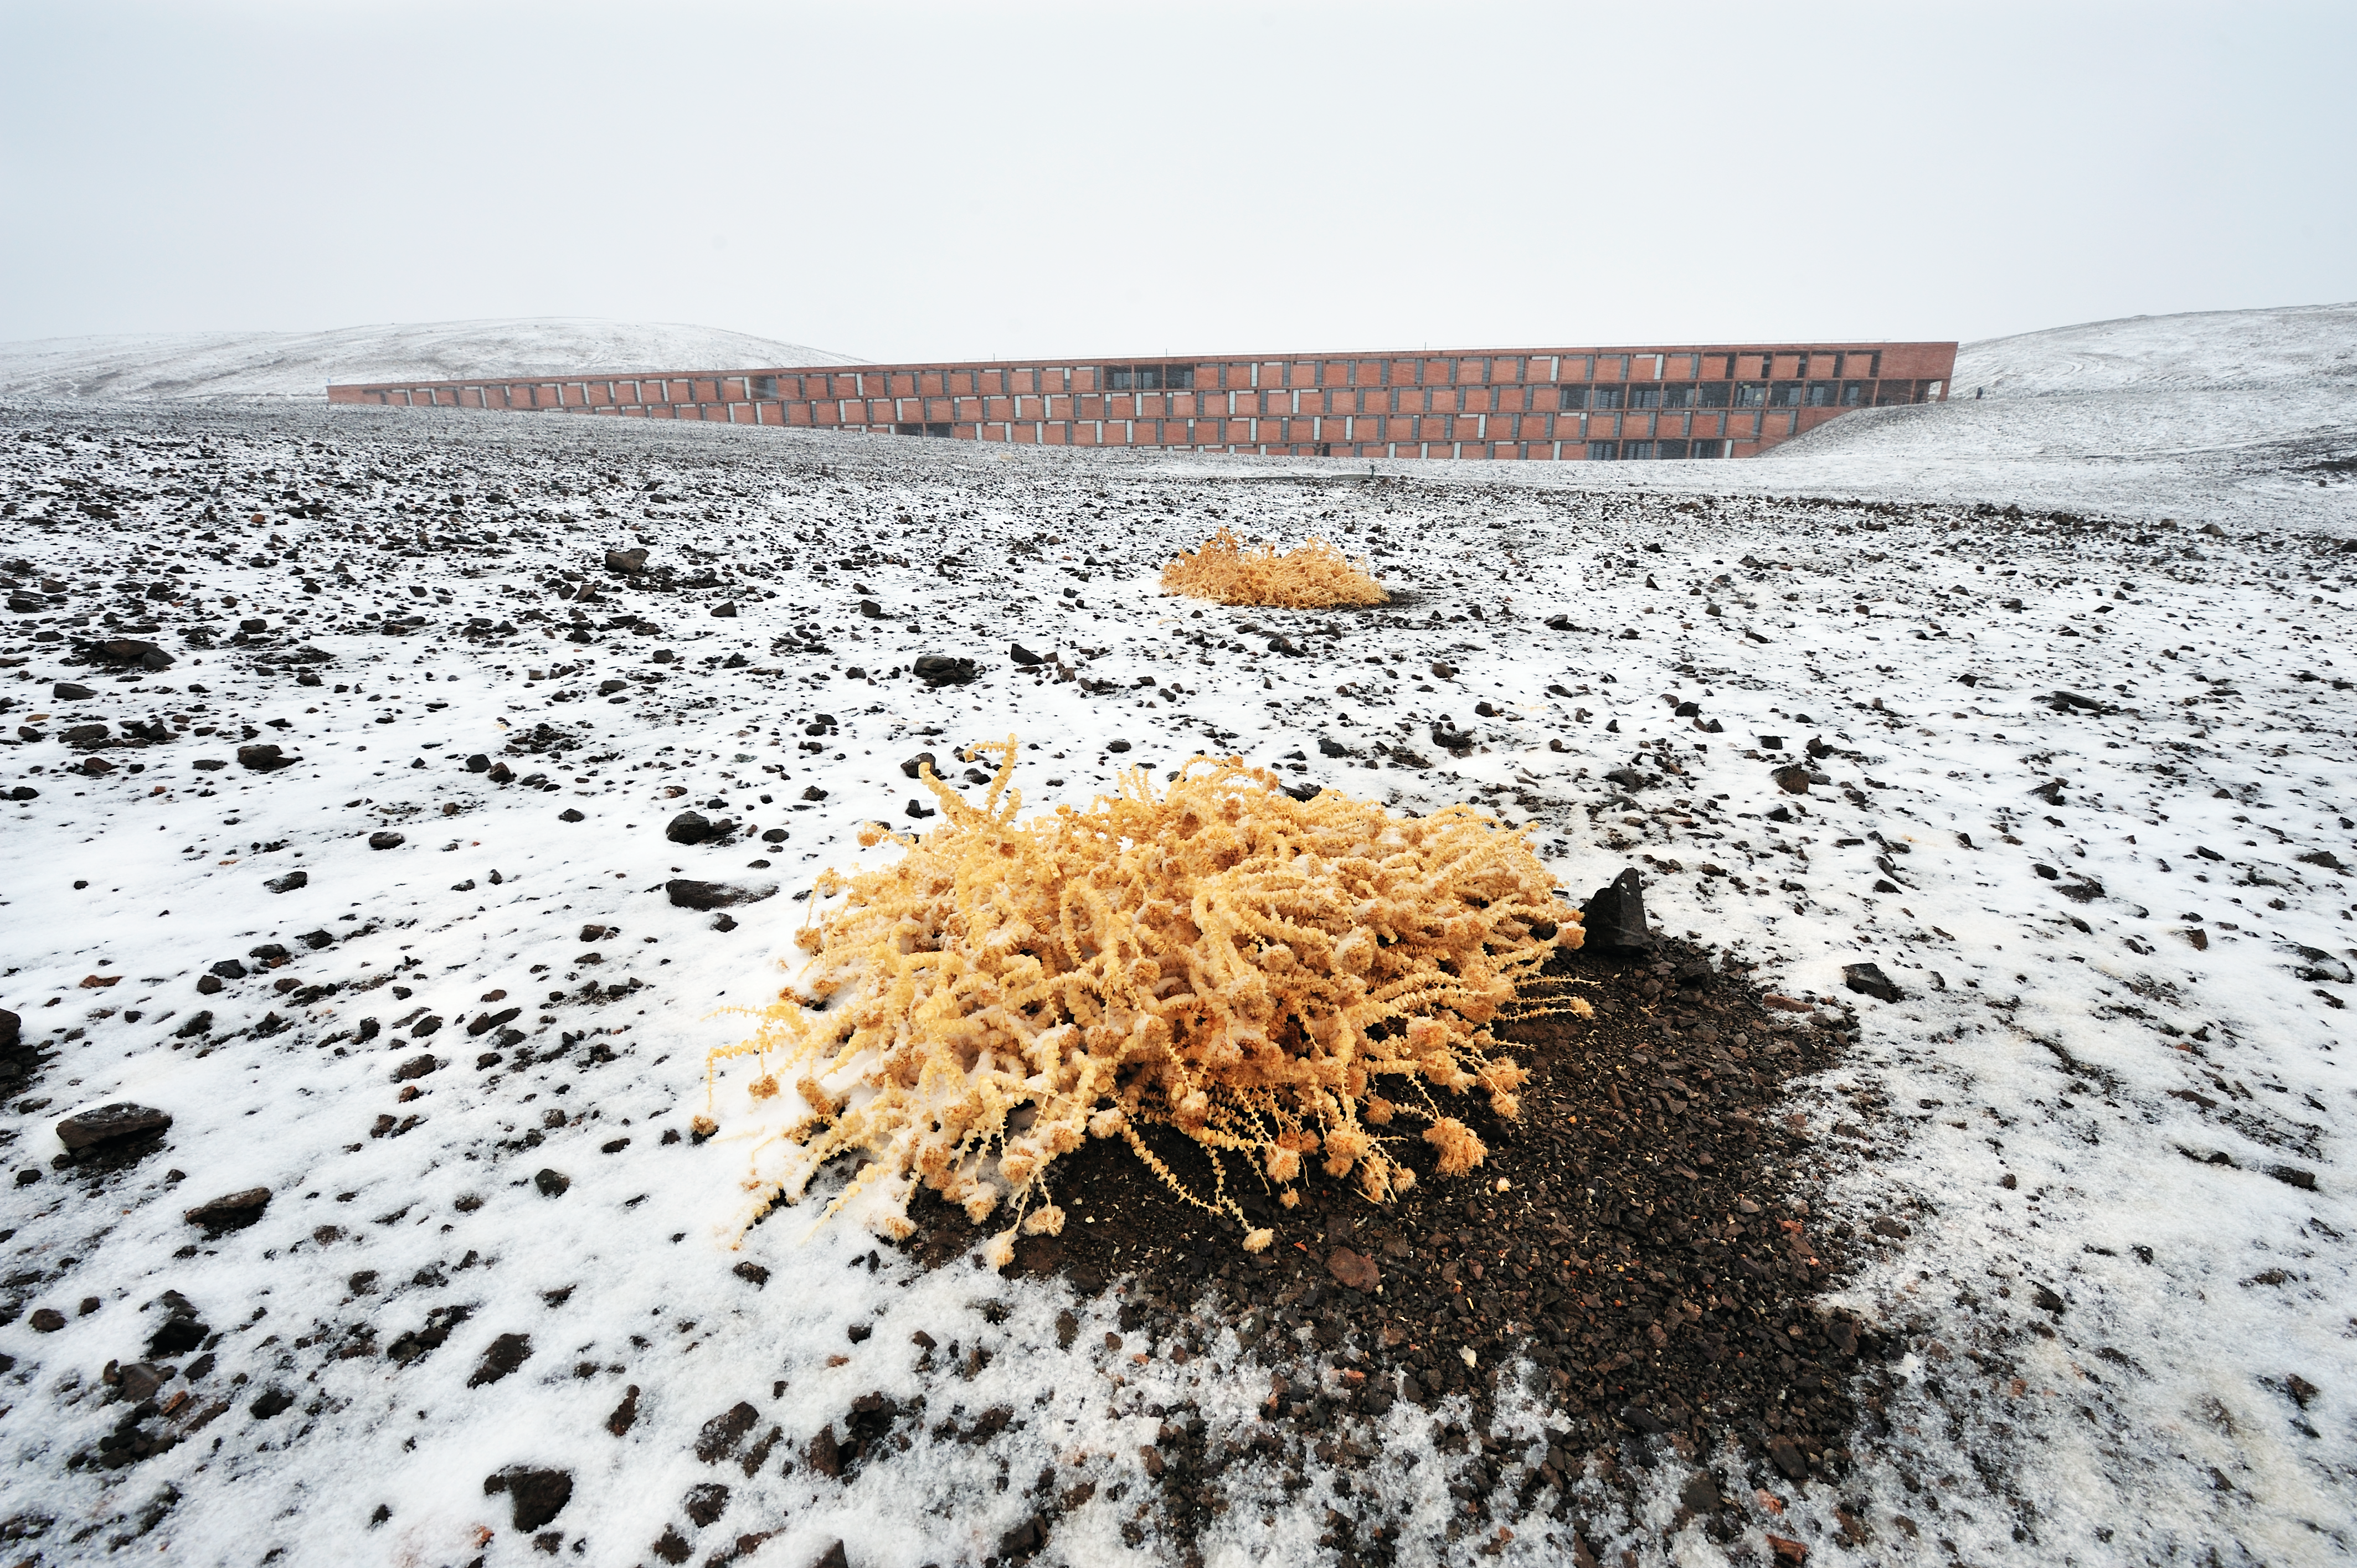

Unrecognisable Paranal Residencia

The facade of the Paranal Residencia is hardly recognizable in this cloudy, snow-covered landscape. Although Cerro Paranal is one of the best sites for ground-based astronomy, with an average of 350 clear nights a year, it occasionally happens to have rain or snow falls. One of these rare, fascinating views is captured in this picture. Close-up is a dry Cistanthe Celosioides, a plant which can survives in the driest environments, where nothing else can grow.

Credit: G. Hüdepohl/ESO (www.atacamaphoto.com)